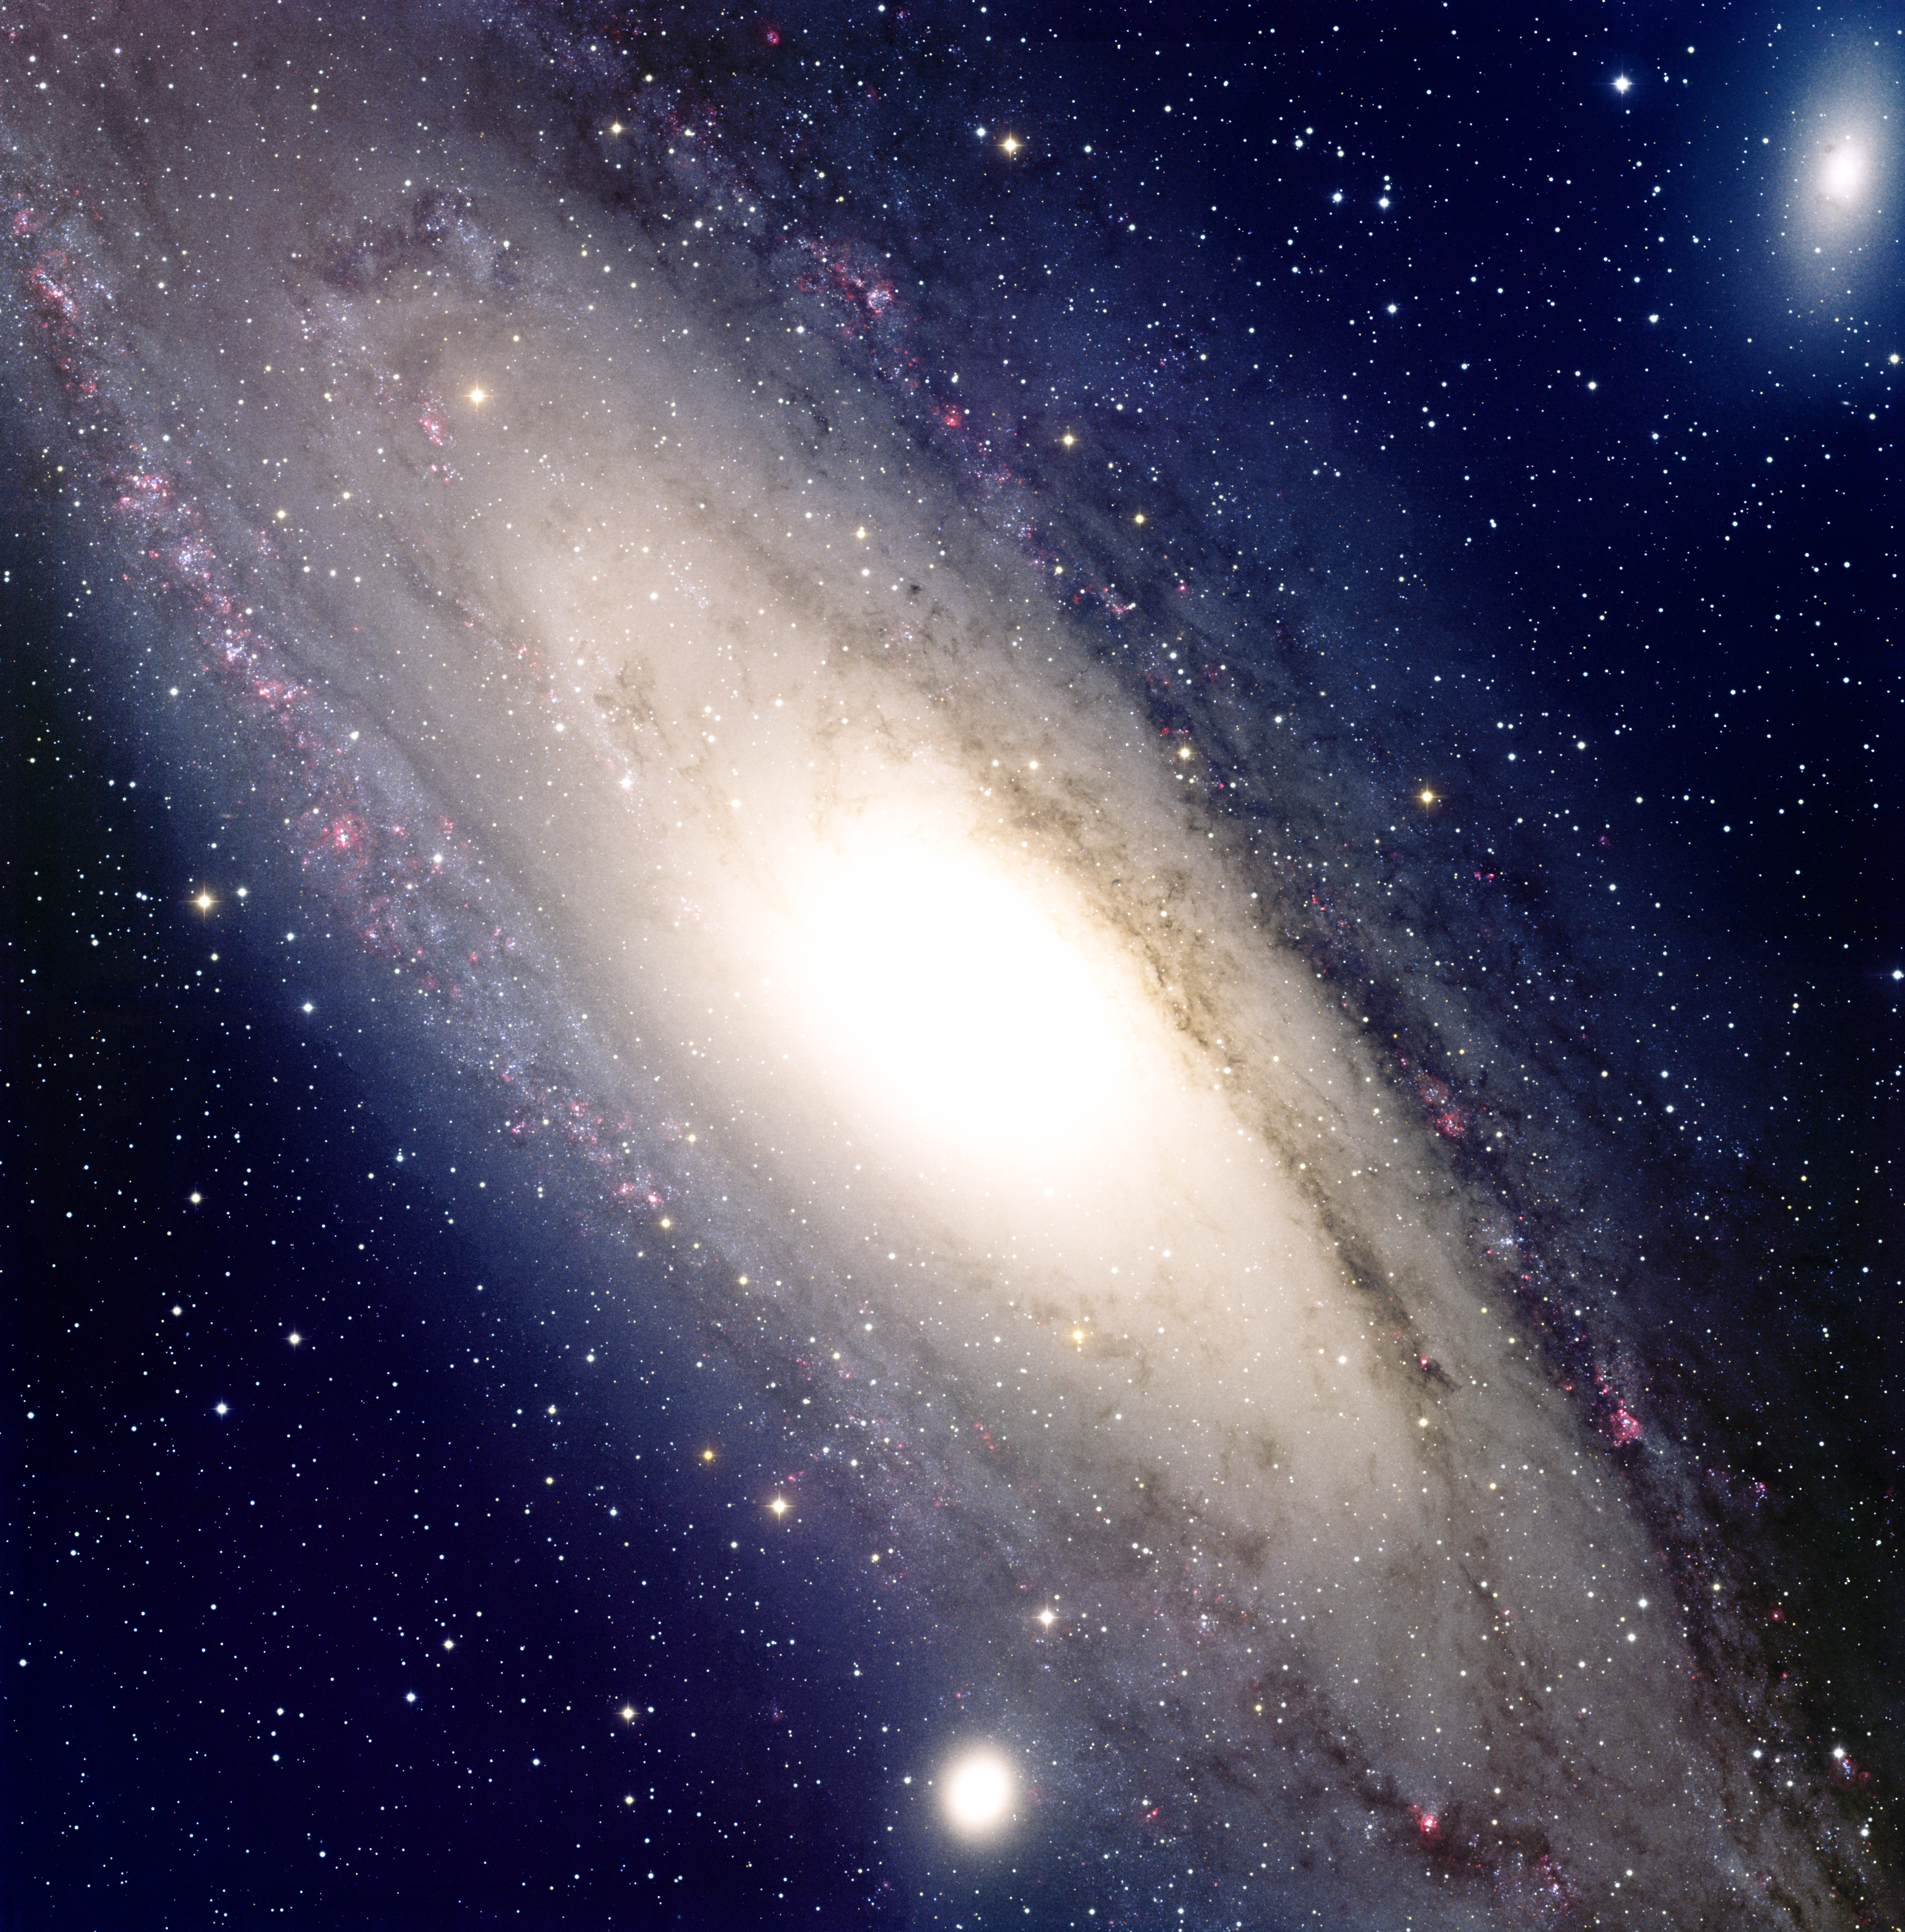

The Andromeda Galaxy

This detailed image of the Andromeda Galaxy was taken at the National Science Foundation's 0.9-meter telescope on Kitt Peak with the NOAO Mosaic CCD camera. Located in the constellation of Andromeda, the Princess, the Andromeda Galaxy is a large spiral galaxy very similar to our own Galaxy, the Milky Way. It is over 65,000 light-years in diameter and approximately 2.2 million light-years in distance. The area shown in this image is quite large on the sky, covering about five times the area of the full Moon. This true-color image was created by combining images taken in seven filters: U (violet), B (blue), V (green), R (orange), I (red), Hydrogen-Alpha (red) and Oxygen [OIII] (green).

Credit: T.A.Rector and B.A.Wolpa/NOIRLab/NSF/AURA/